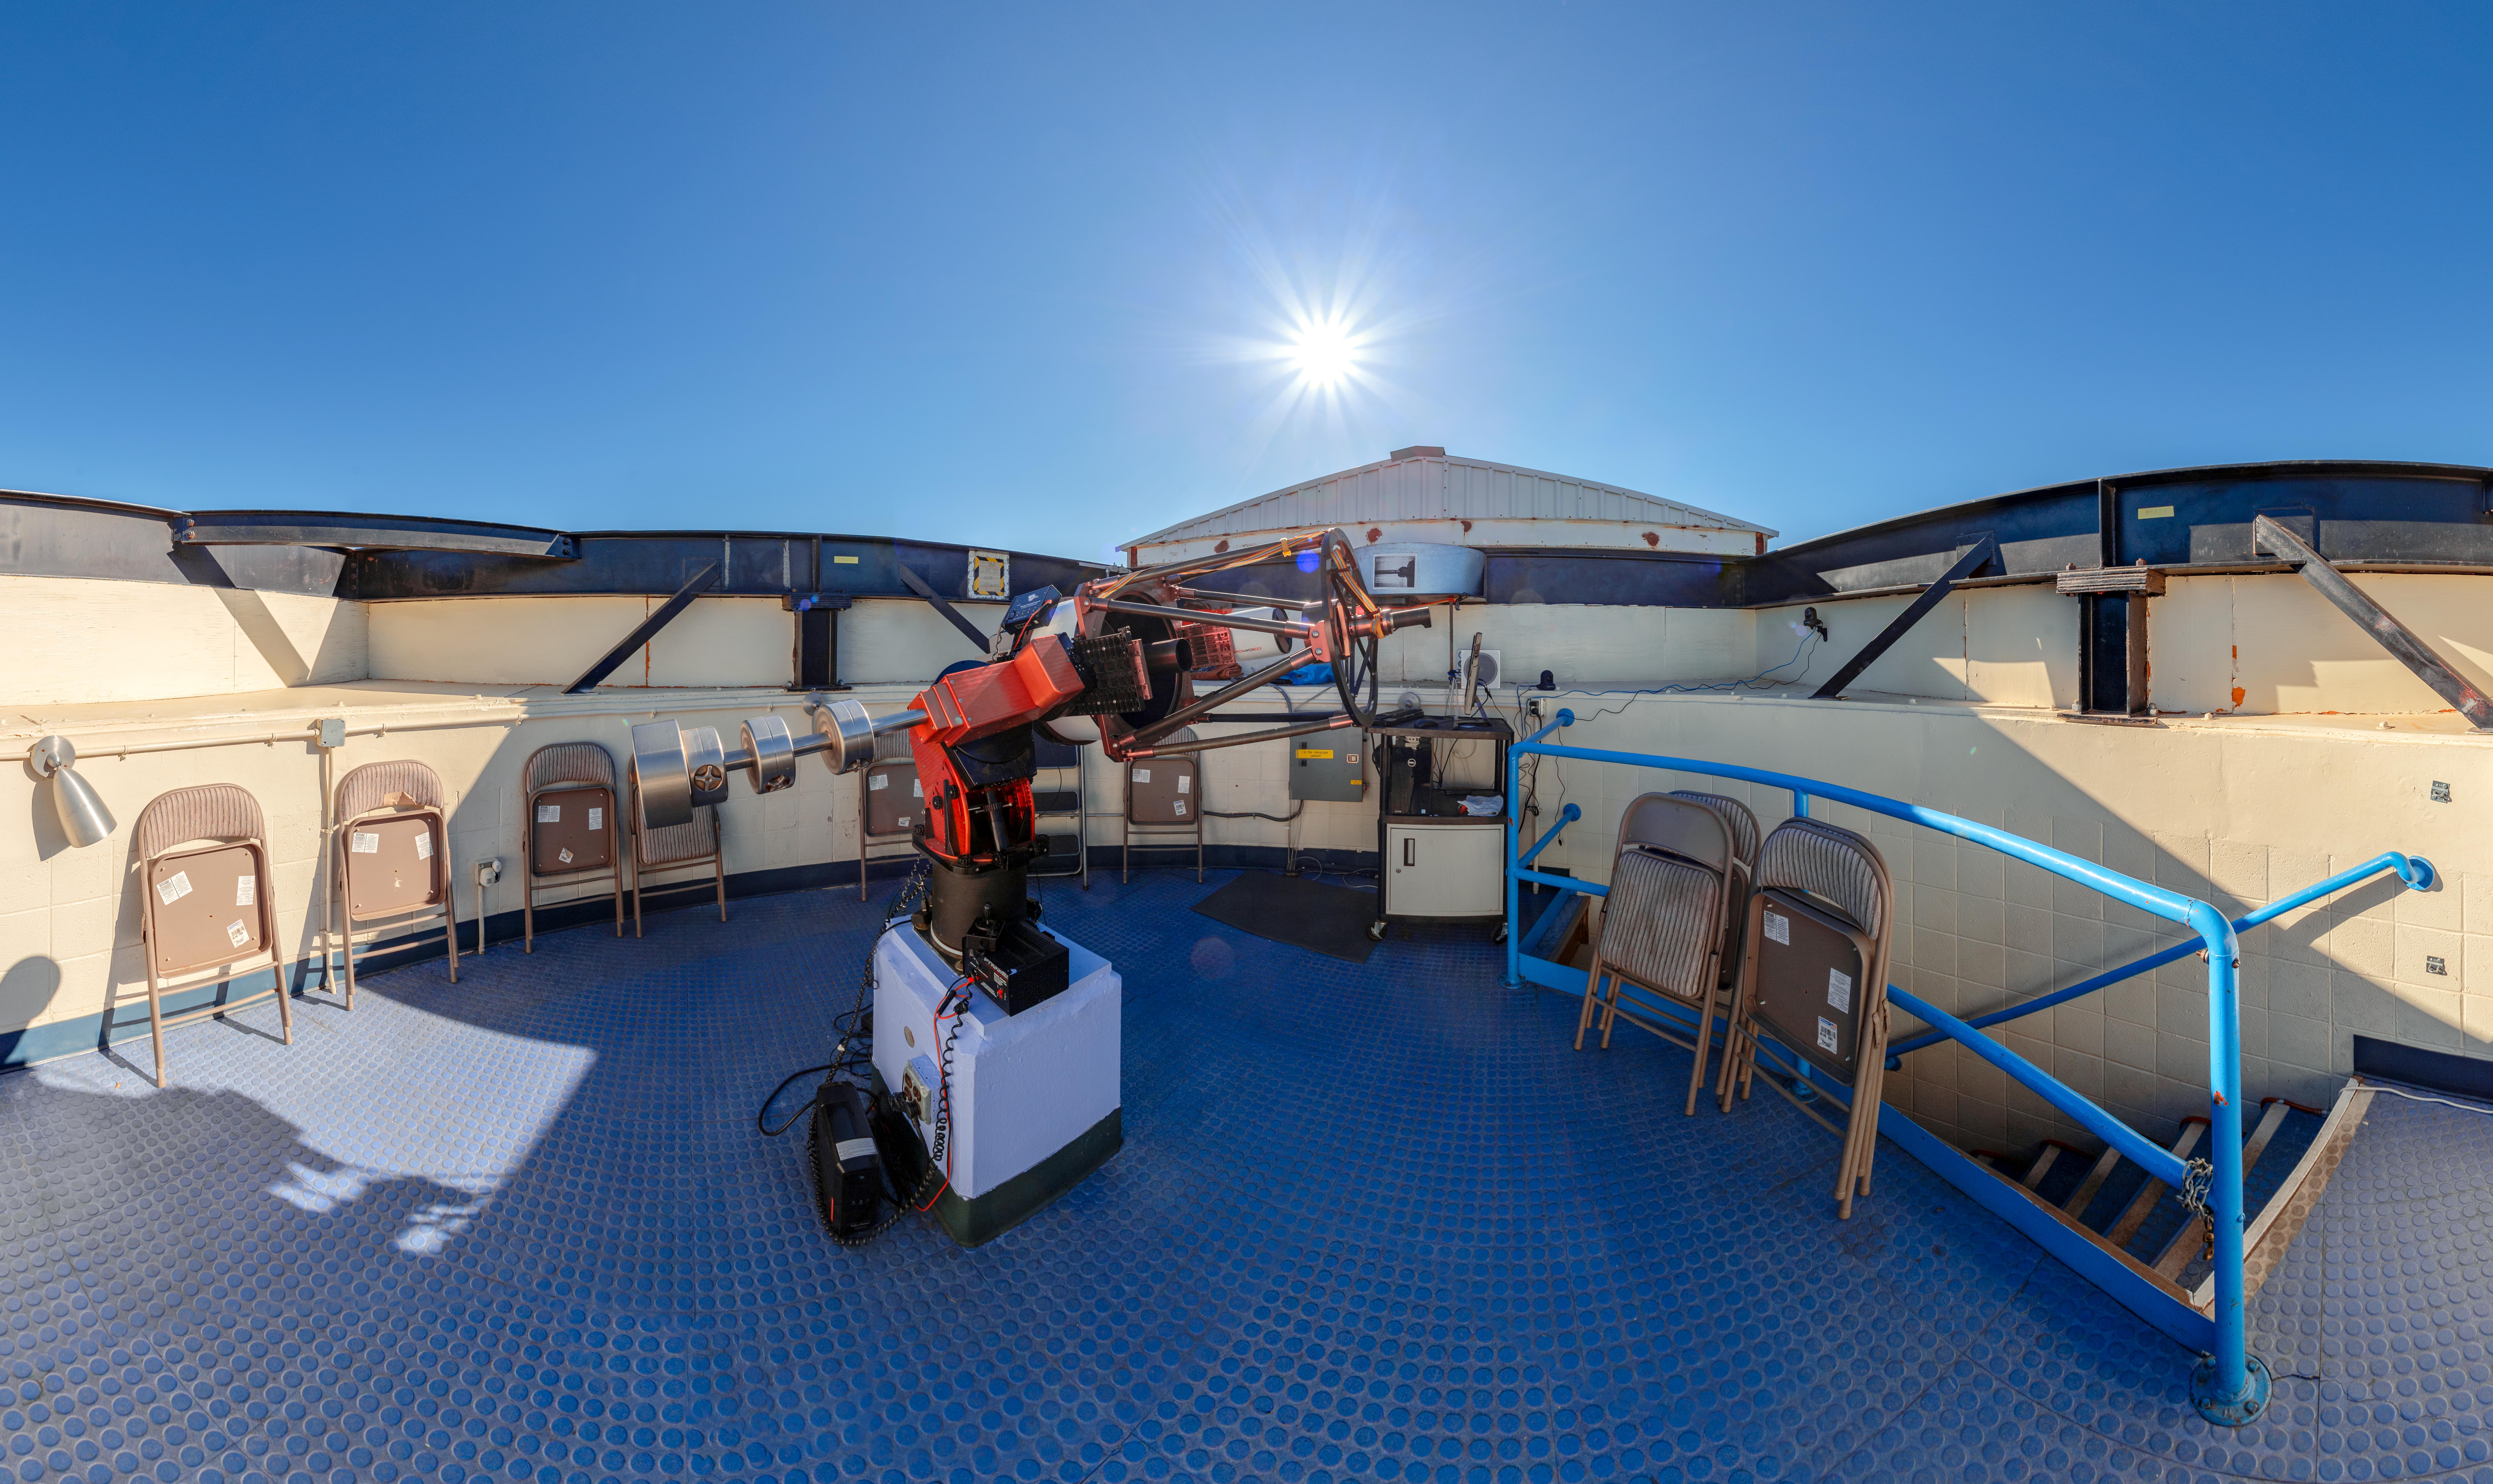

Visitor Center Roll Off Roof Observatory Panorama

A panoramic shot of the Visitor Center Roll Off Roof Observatory when it held the RCOS 16-inch Telescope on Kitt Peak National Observatory in Arizona.

Credit: KPNO/NOIRLab/NSF/AURA/T. Slovinský